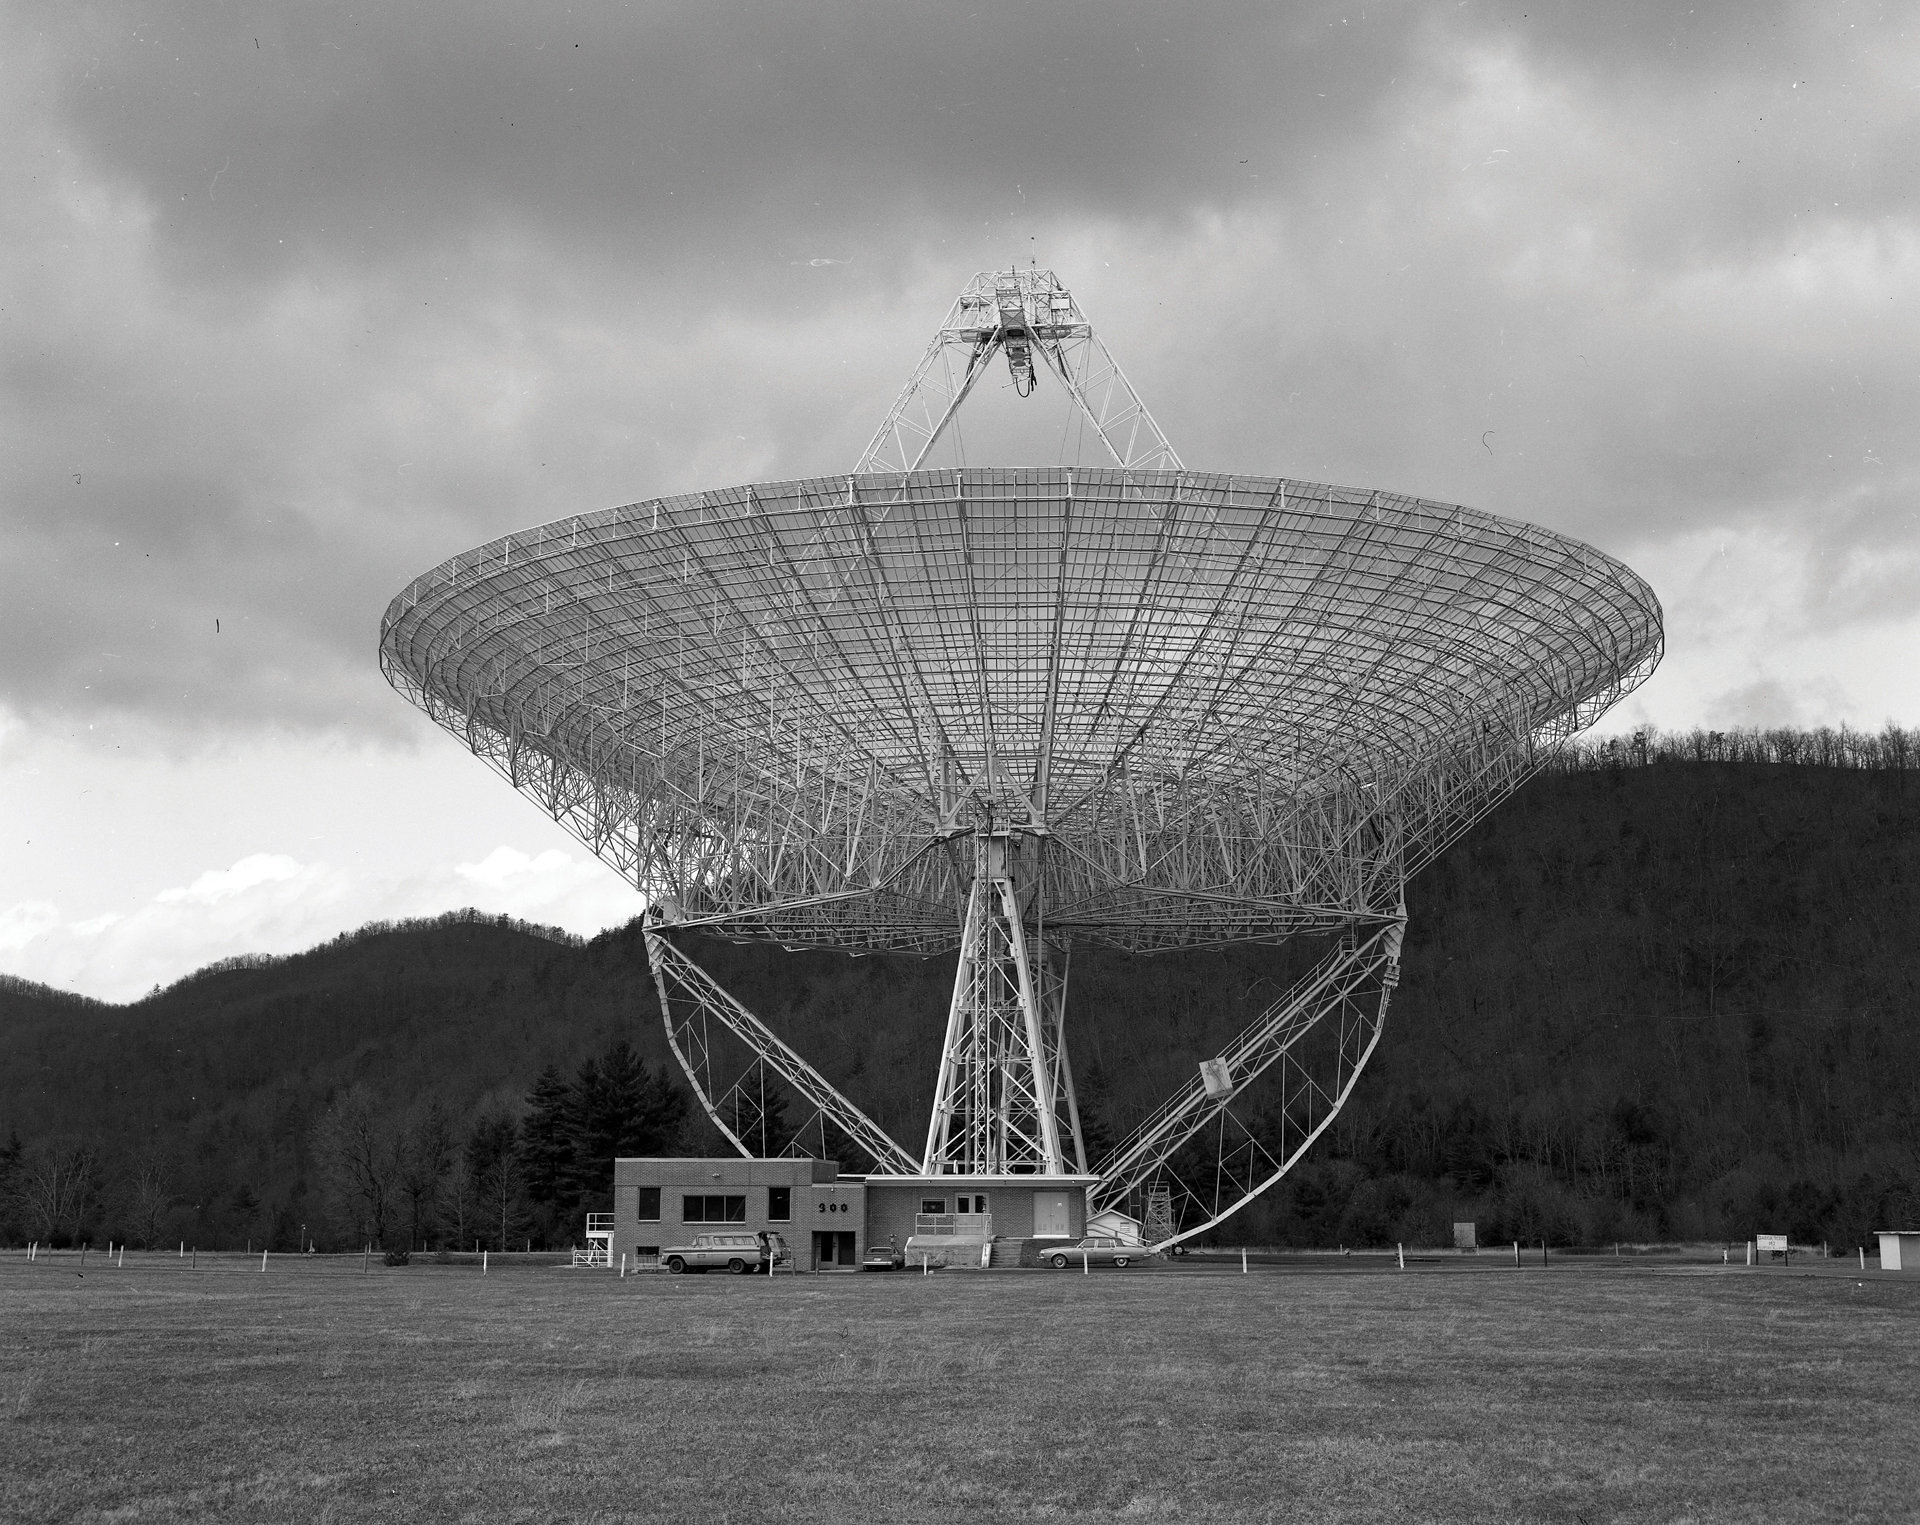

The completion of the 300-foot telescope

The 300-foot telescope in Green Bank, West Virginia was completed in 1962. Just a few years prior to its completion, the Federal Communications Commission (FCC) established the National Radio Quiet Zone in 1958. The goal of this zone was to prevent harmful radio interference to the telescopes.

Credit: NRAO/AUI/NSF